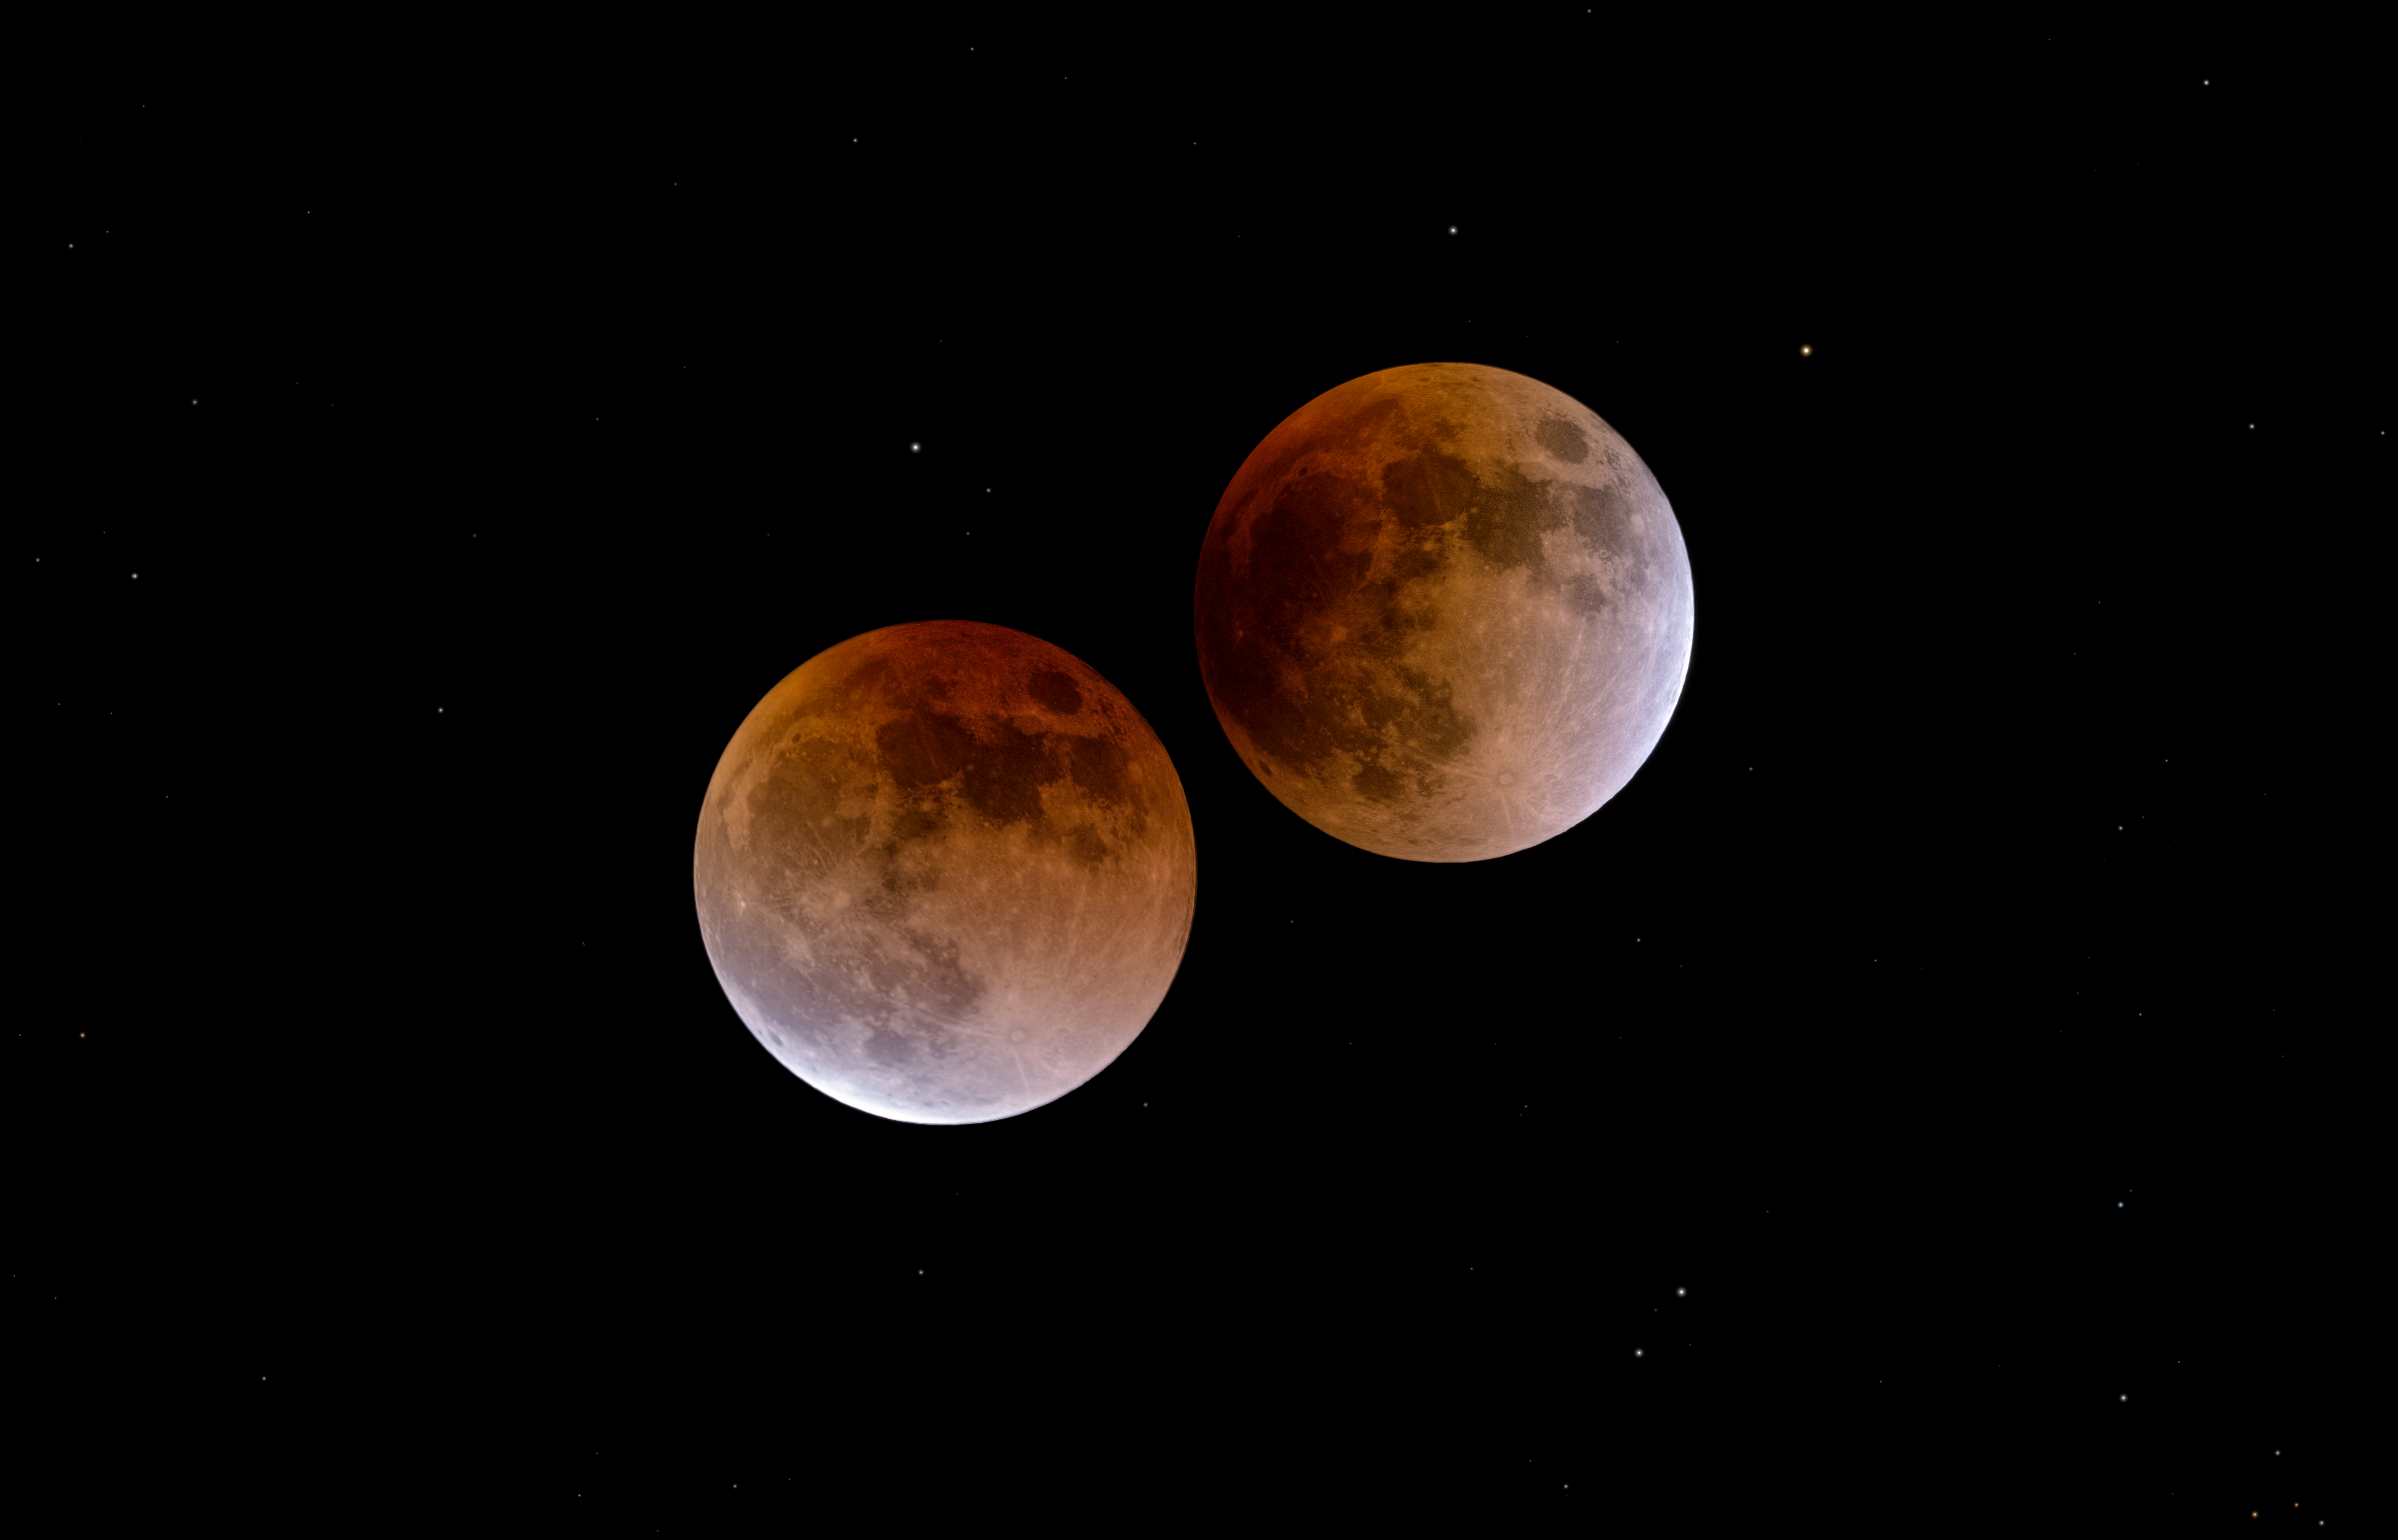

A lunar eclipse: beginning and end

This image shows the Moon at the beginning and the end of a total lunar eclipse in January 2018. The Moon turns red during a lunar eclipse because it is illuminated by light that has passed through the Earth's atmosphere. This reddish colour has therefore led to a lunar eclipse being known as a "Blood Moon".

Credit: P. Horálek/ESO